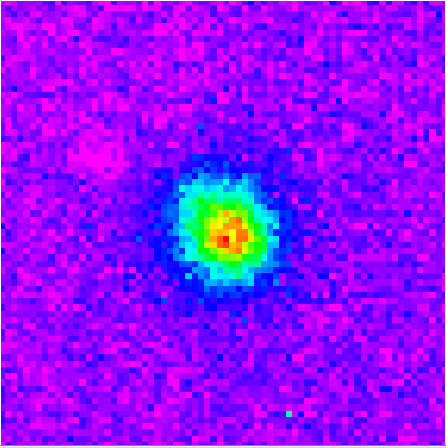

Gemini South/PHOENIX Epsilon Indi image

Gemini South/PHOENIX image obtained using a narrow-band filter within the K-band and revealing the deep methane absorption and cool temperature of the companion by its invisibility at these wavelengths. This image is 4x4 arc-seconds across and was obtained without adaptive optics.

Credit: International Gemini Observatory/NOIRLab/NSF/AURA/PHOENIX Image